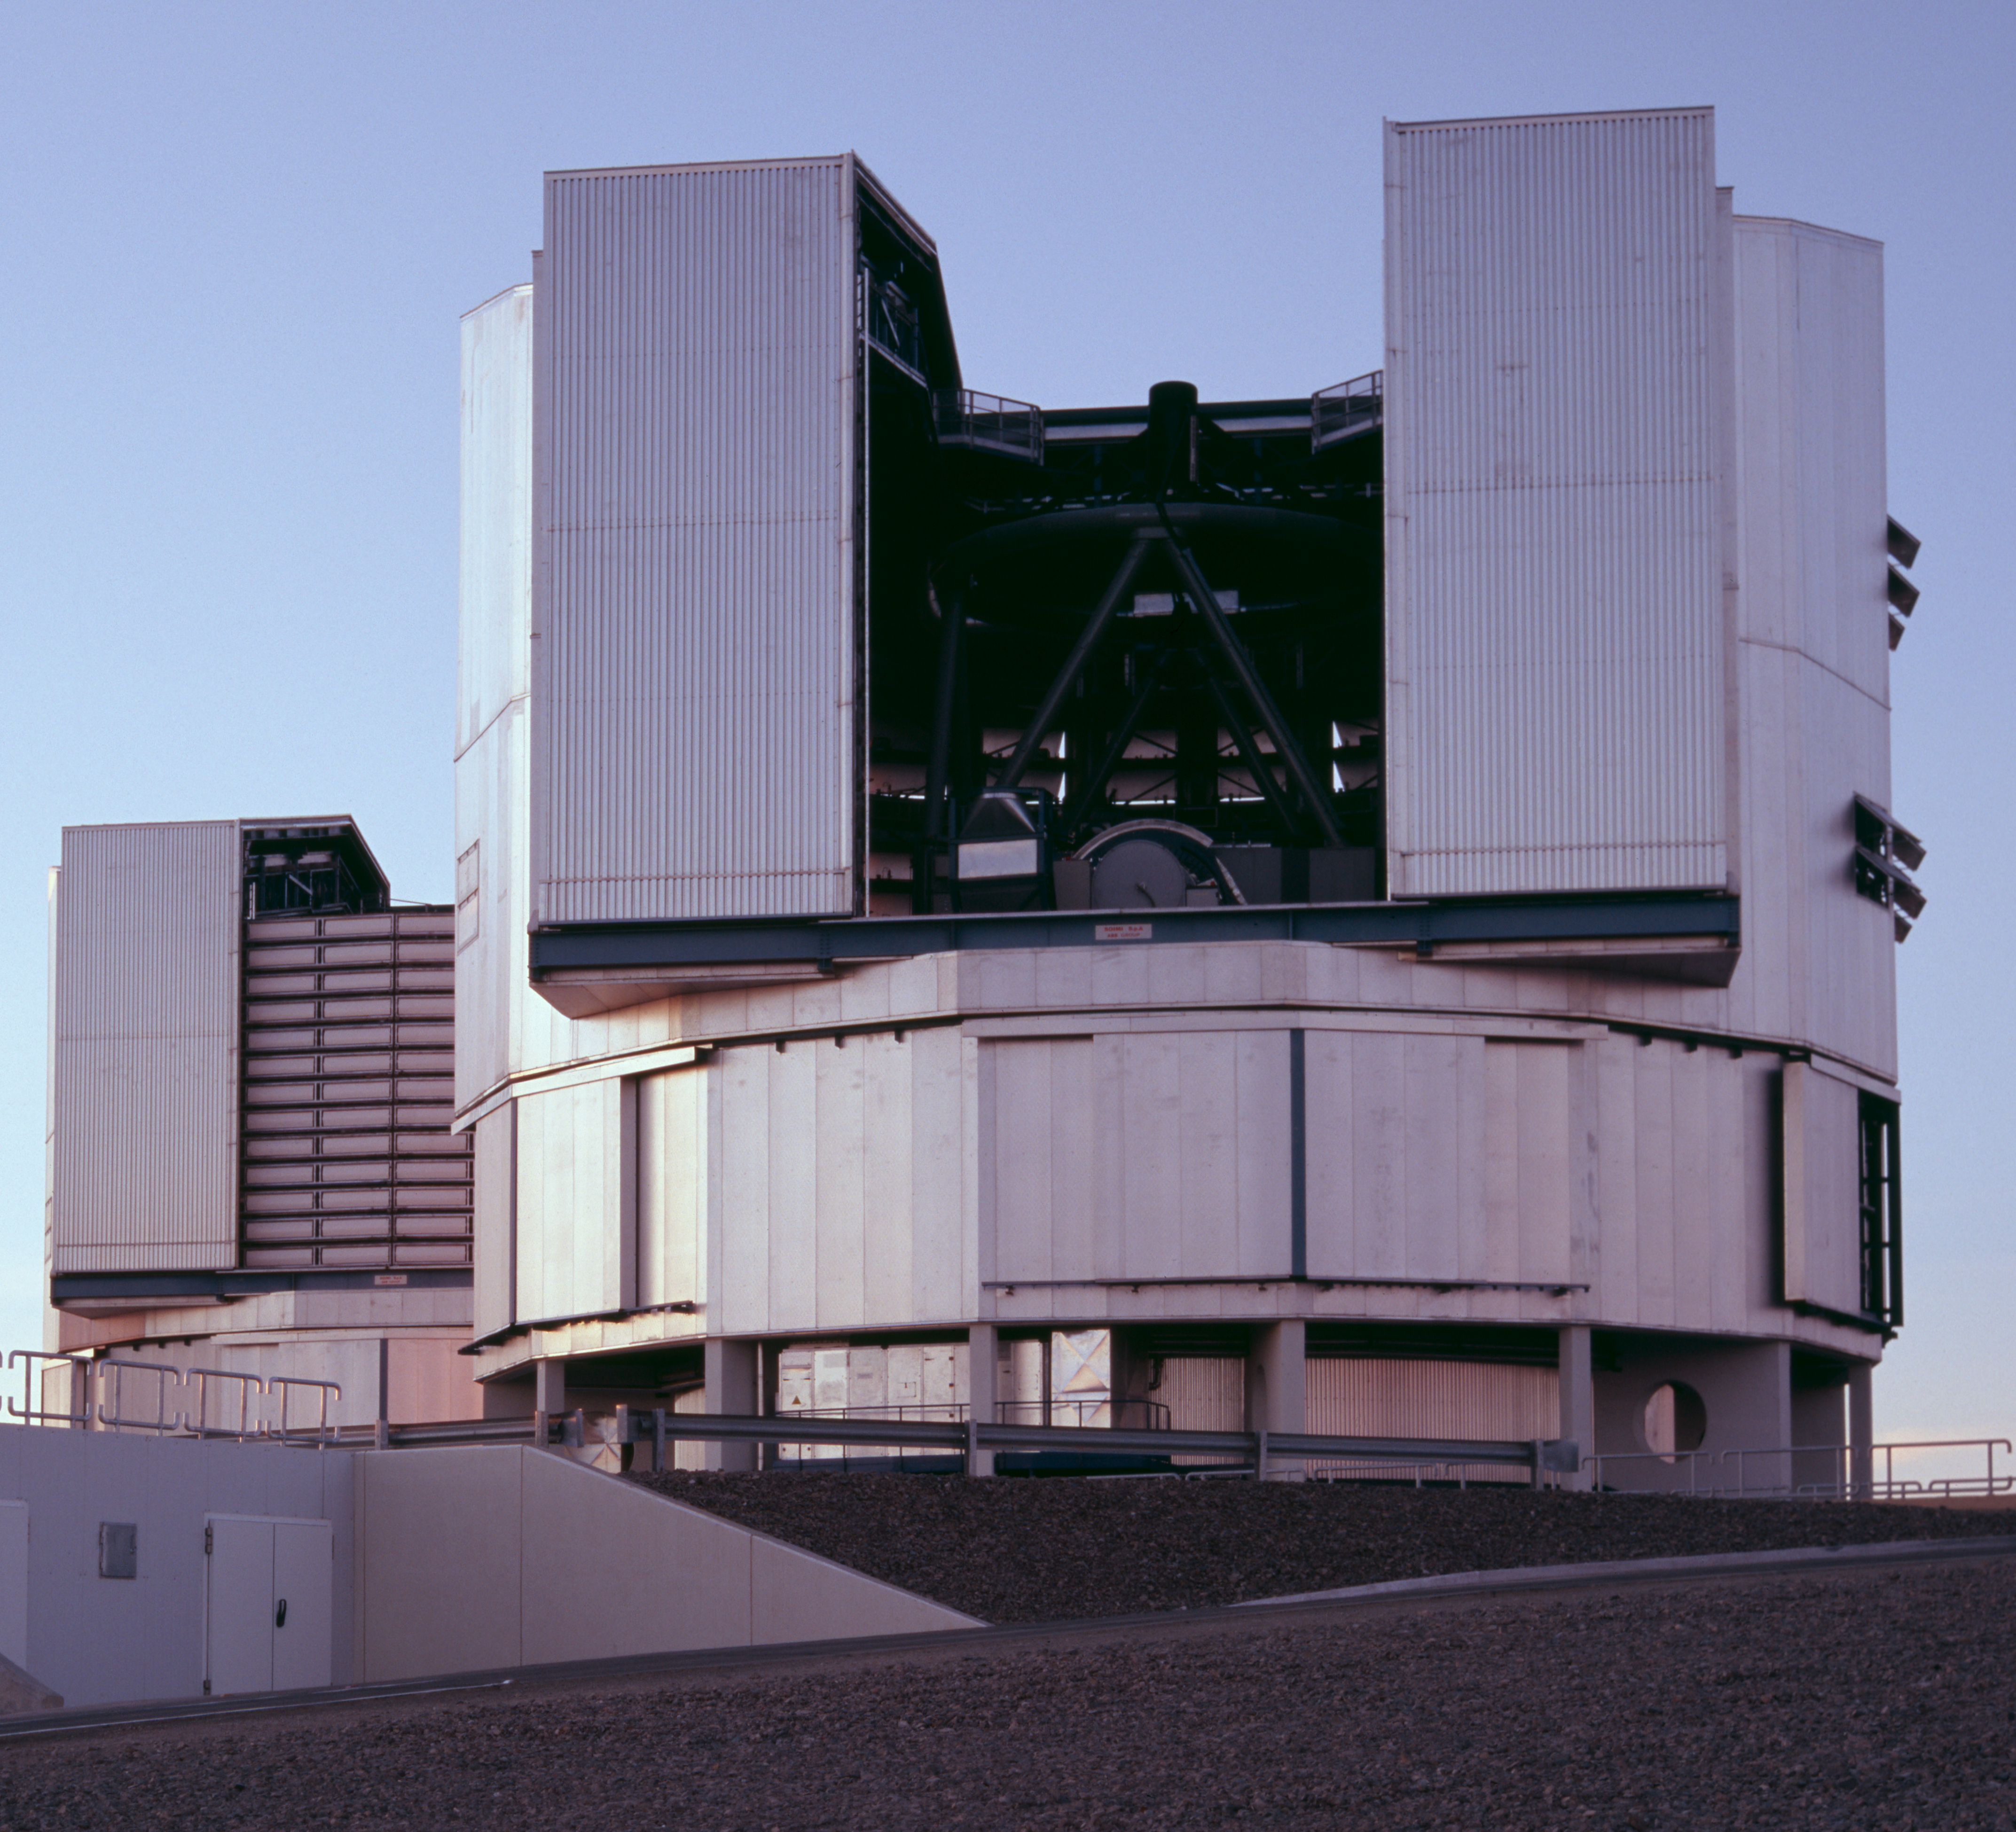

VLT Yepun and Melipal at Cerro Paranal

VLT Yepun and Melipal at Cerro Paranal.

Credit: ESO